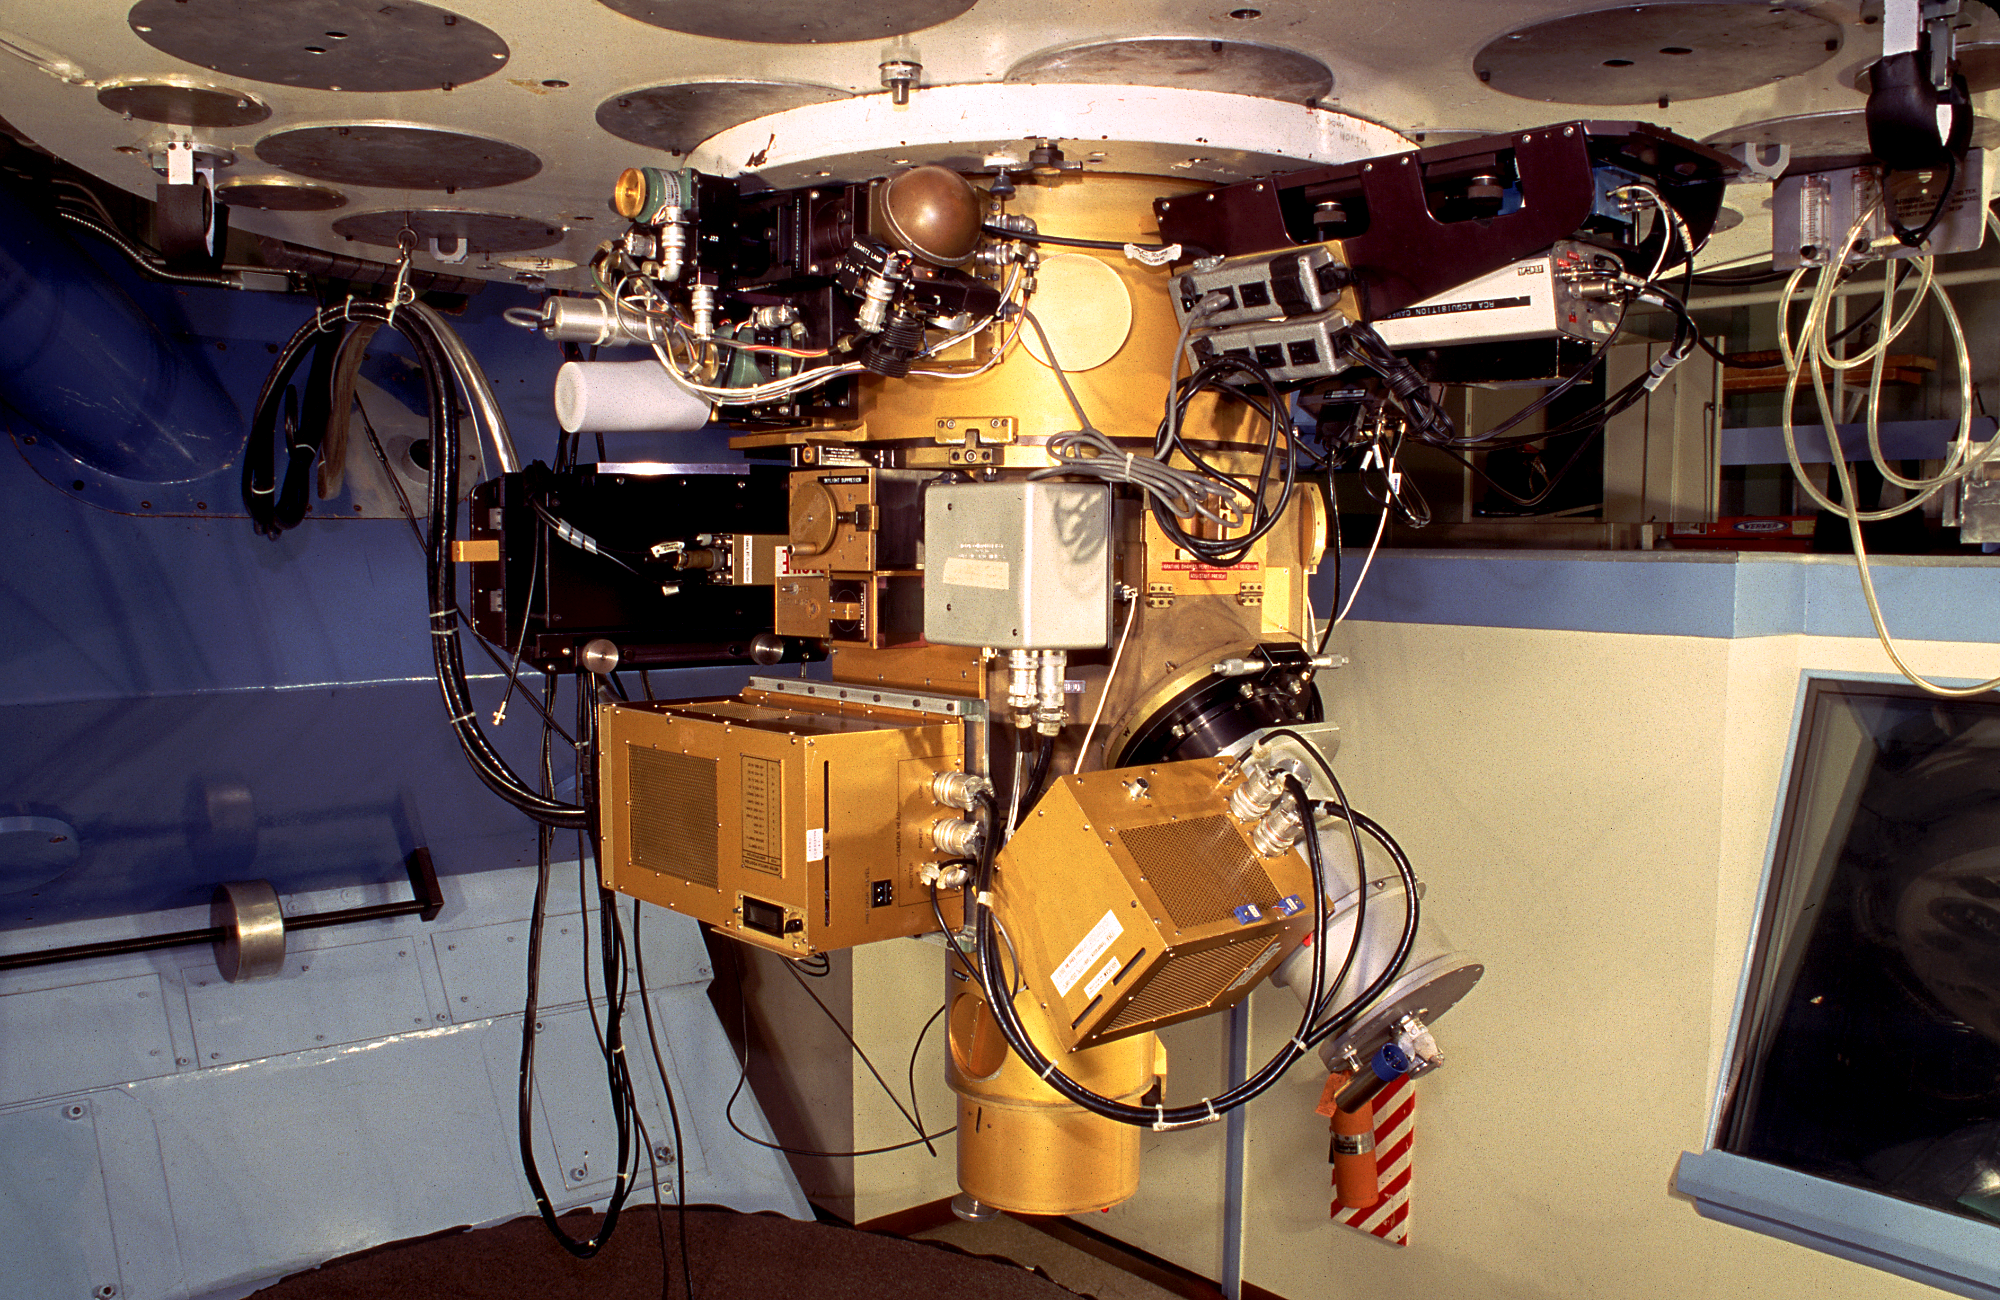

`GoldCam' on the 2.1-meter telescope

The optical spectrograph `GoldCam' on the Kitt Peak 2.1-meter telescope.

Credit: M.Hanna, G.Pickens/NOIRLab/NSF/AURA/